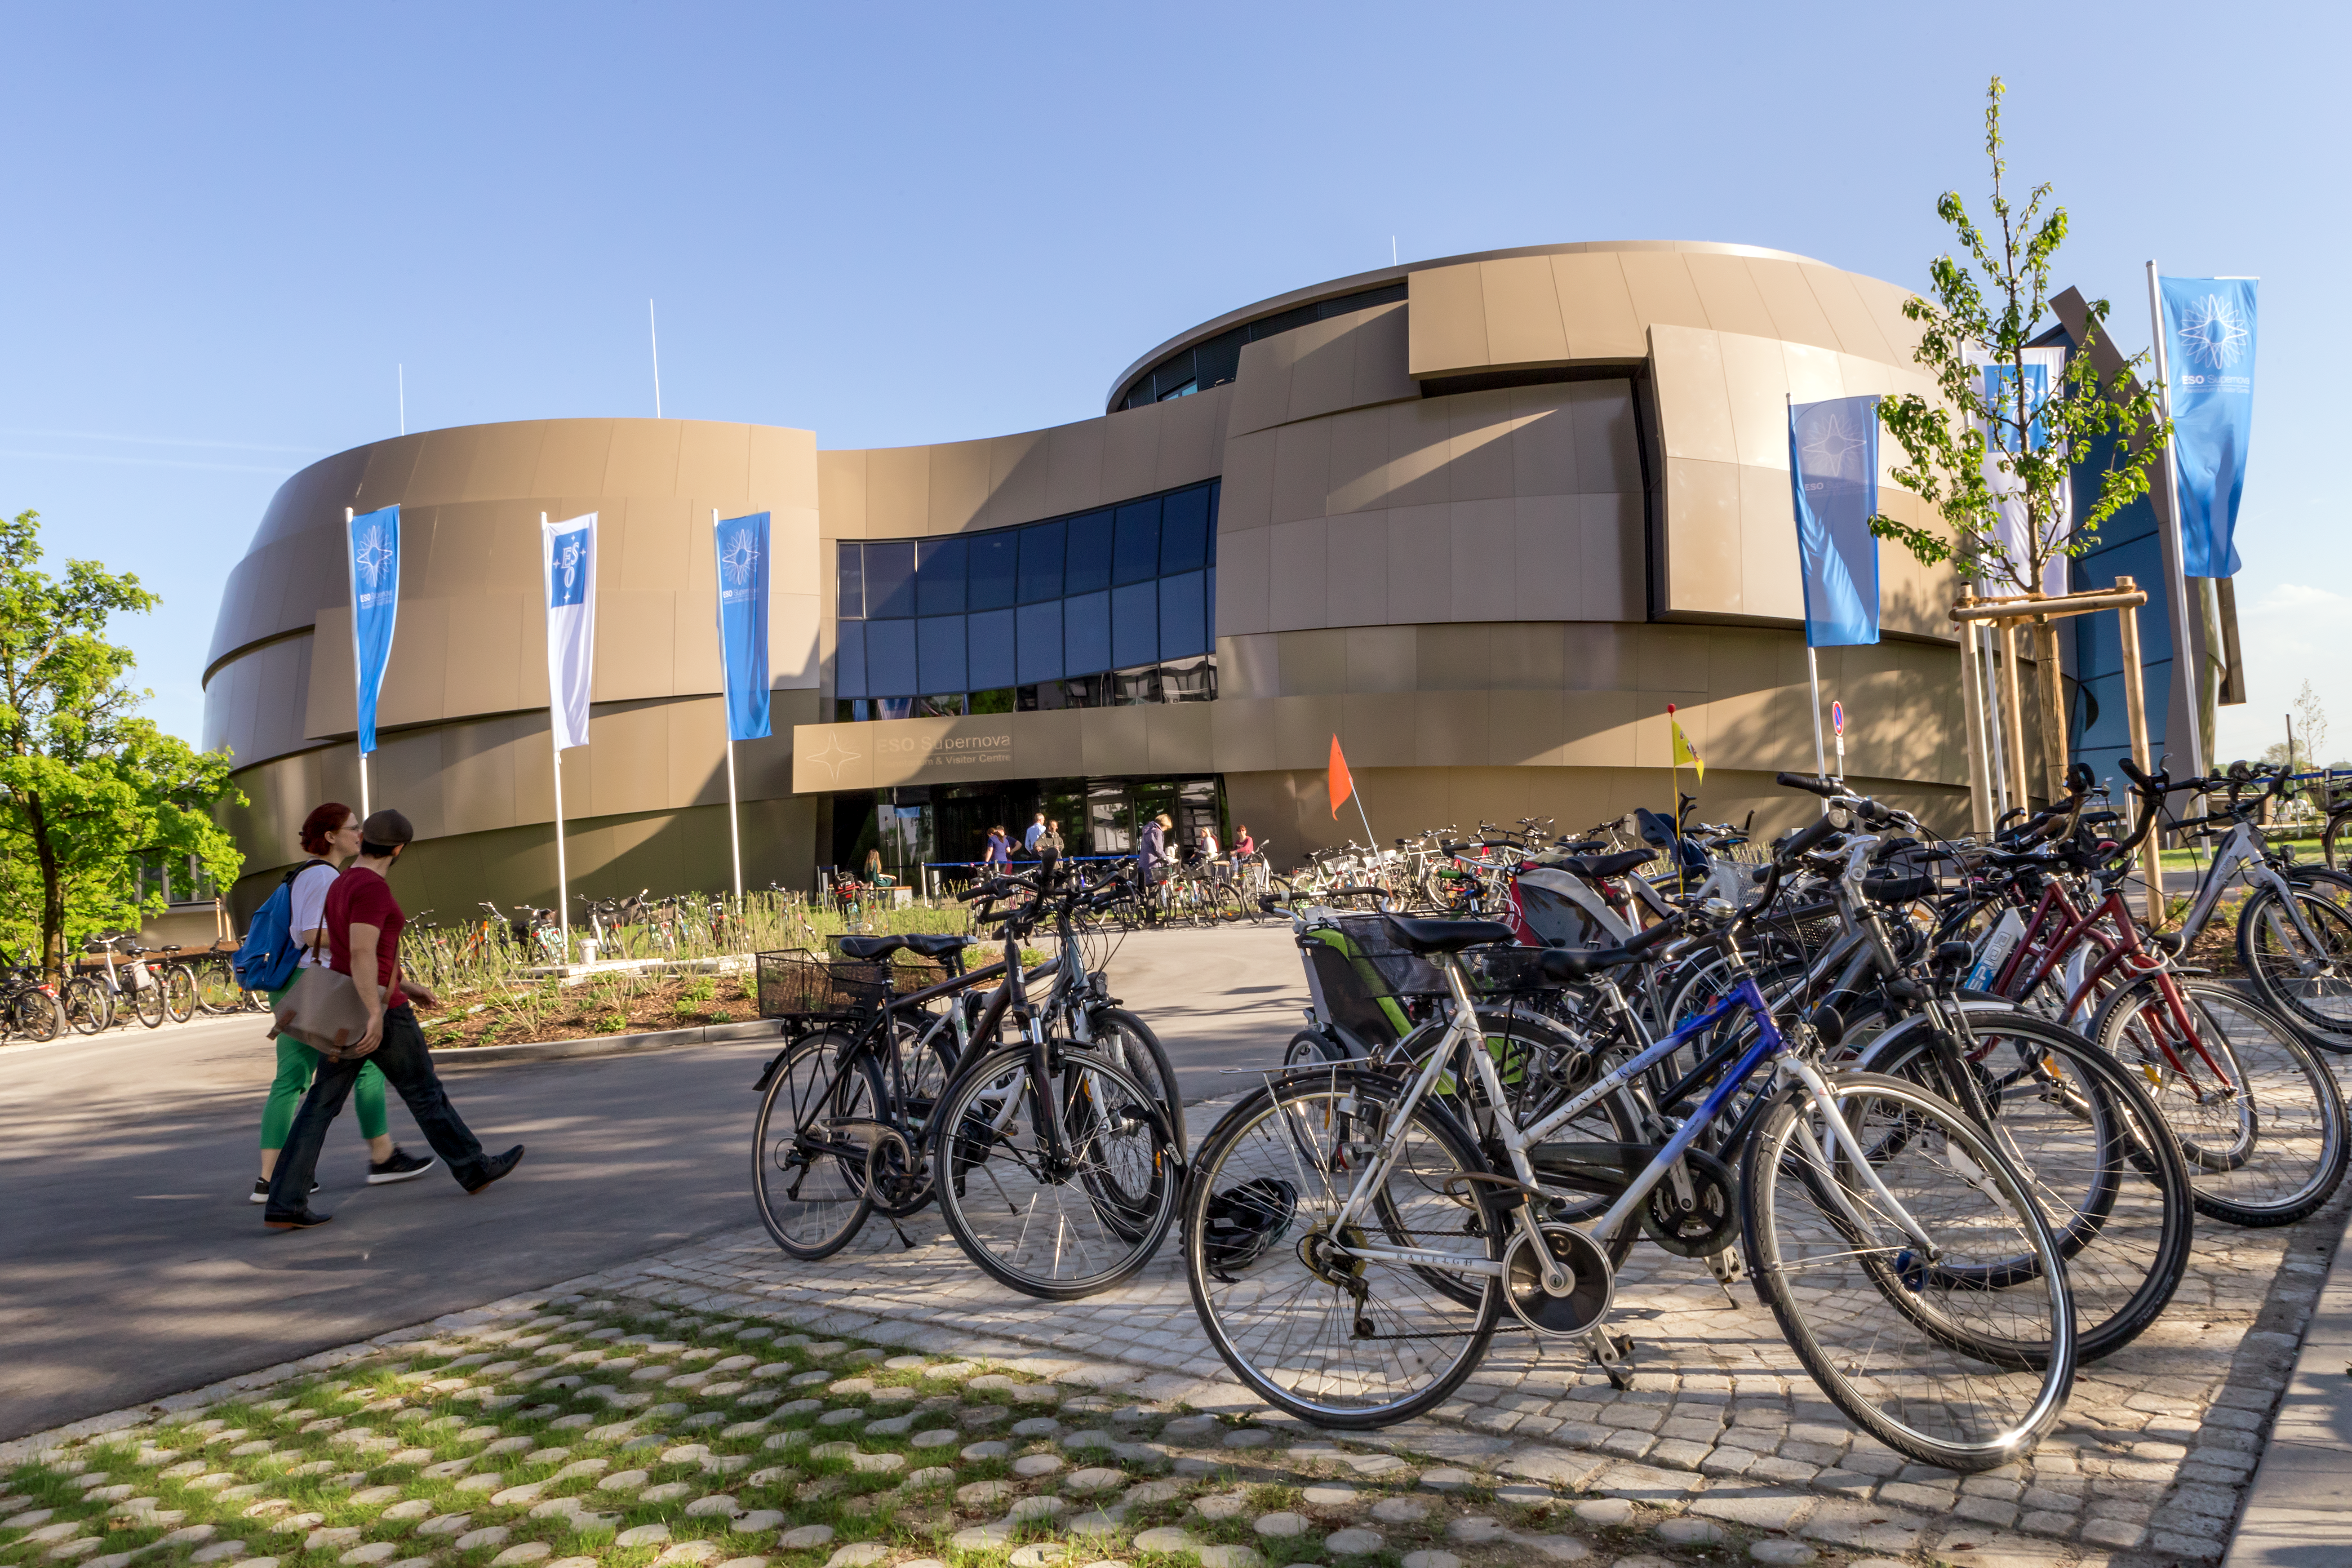

ESO Supernova opens its doors to the world

On 28 April 2018 the ESO Supernova opened its doors to the public. The Garching community was the first to visit the place.

Credit: ESO